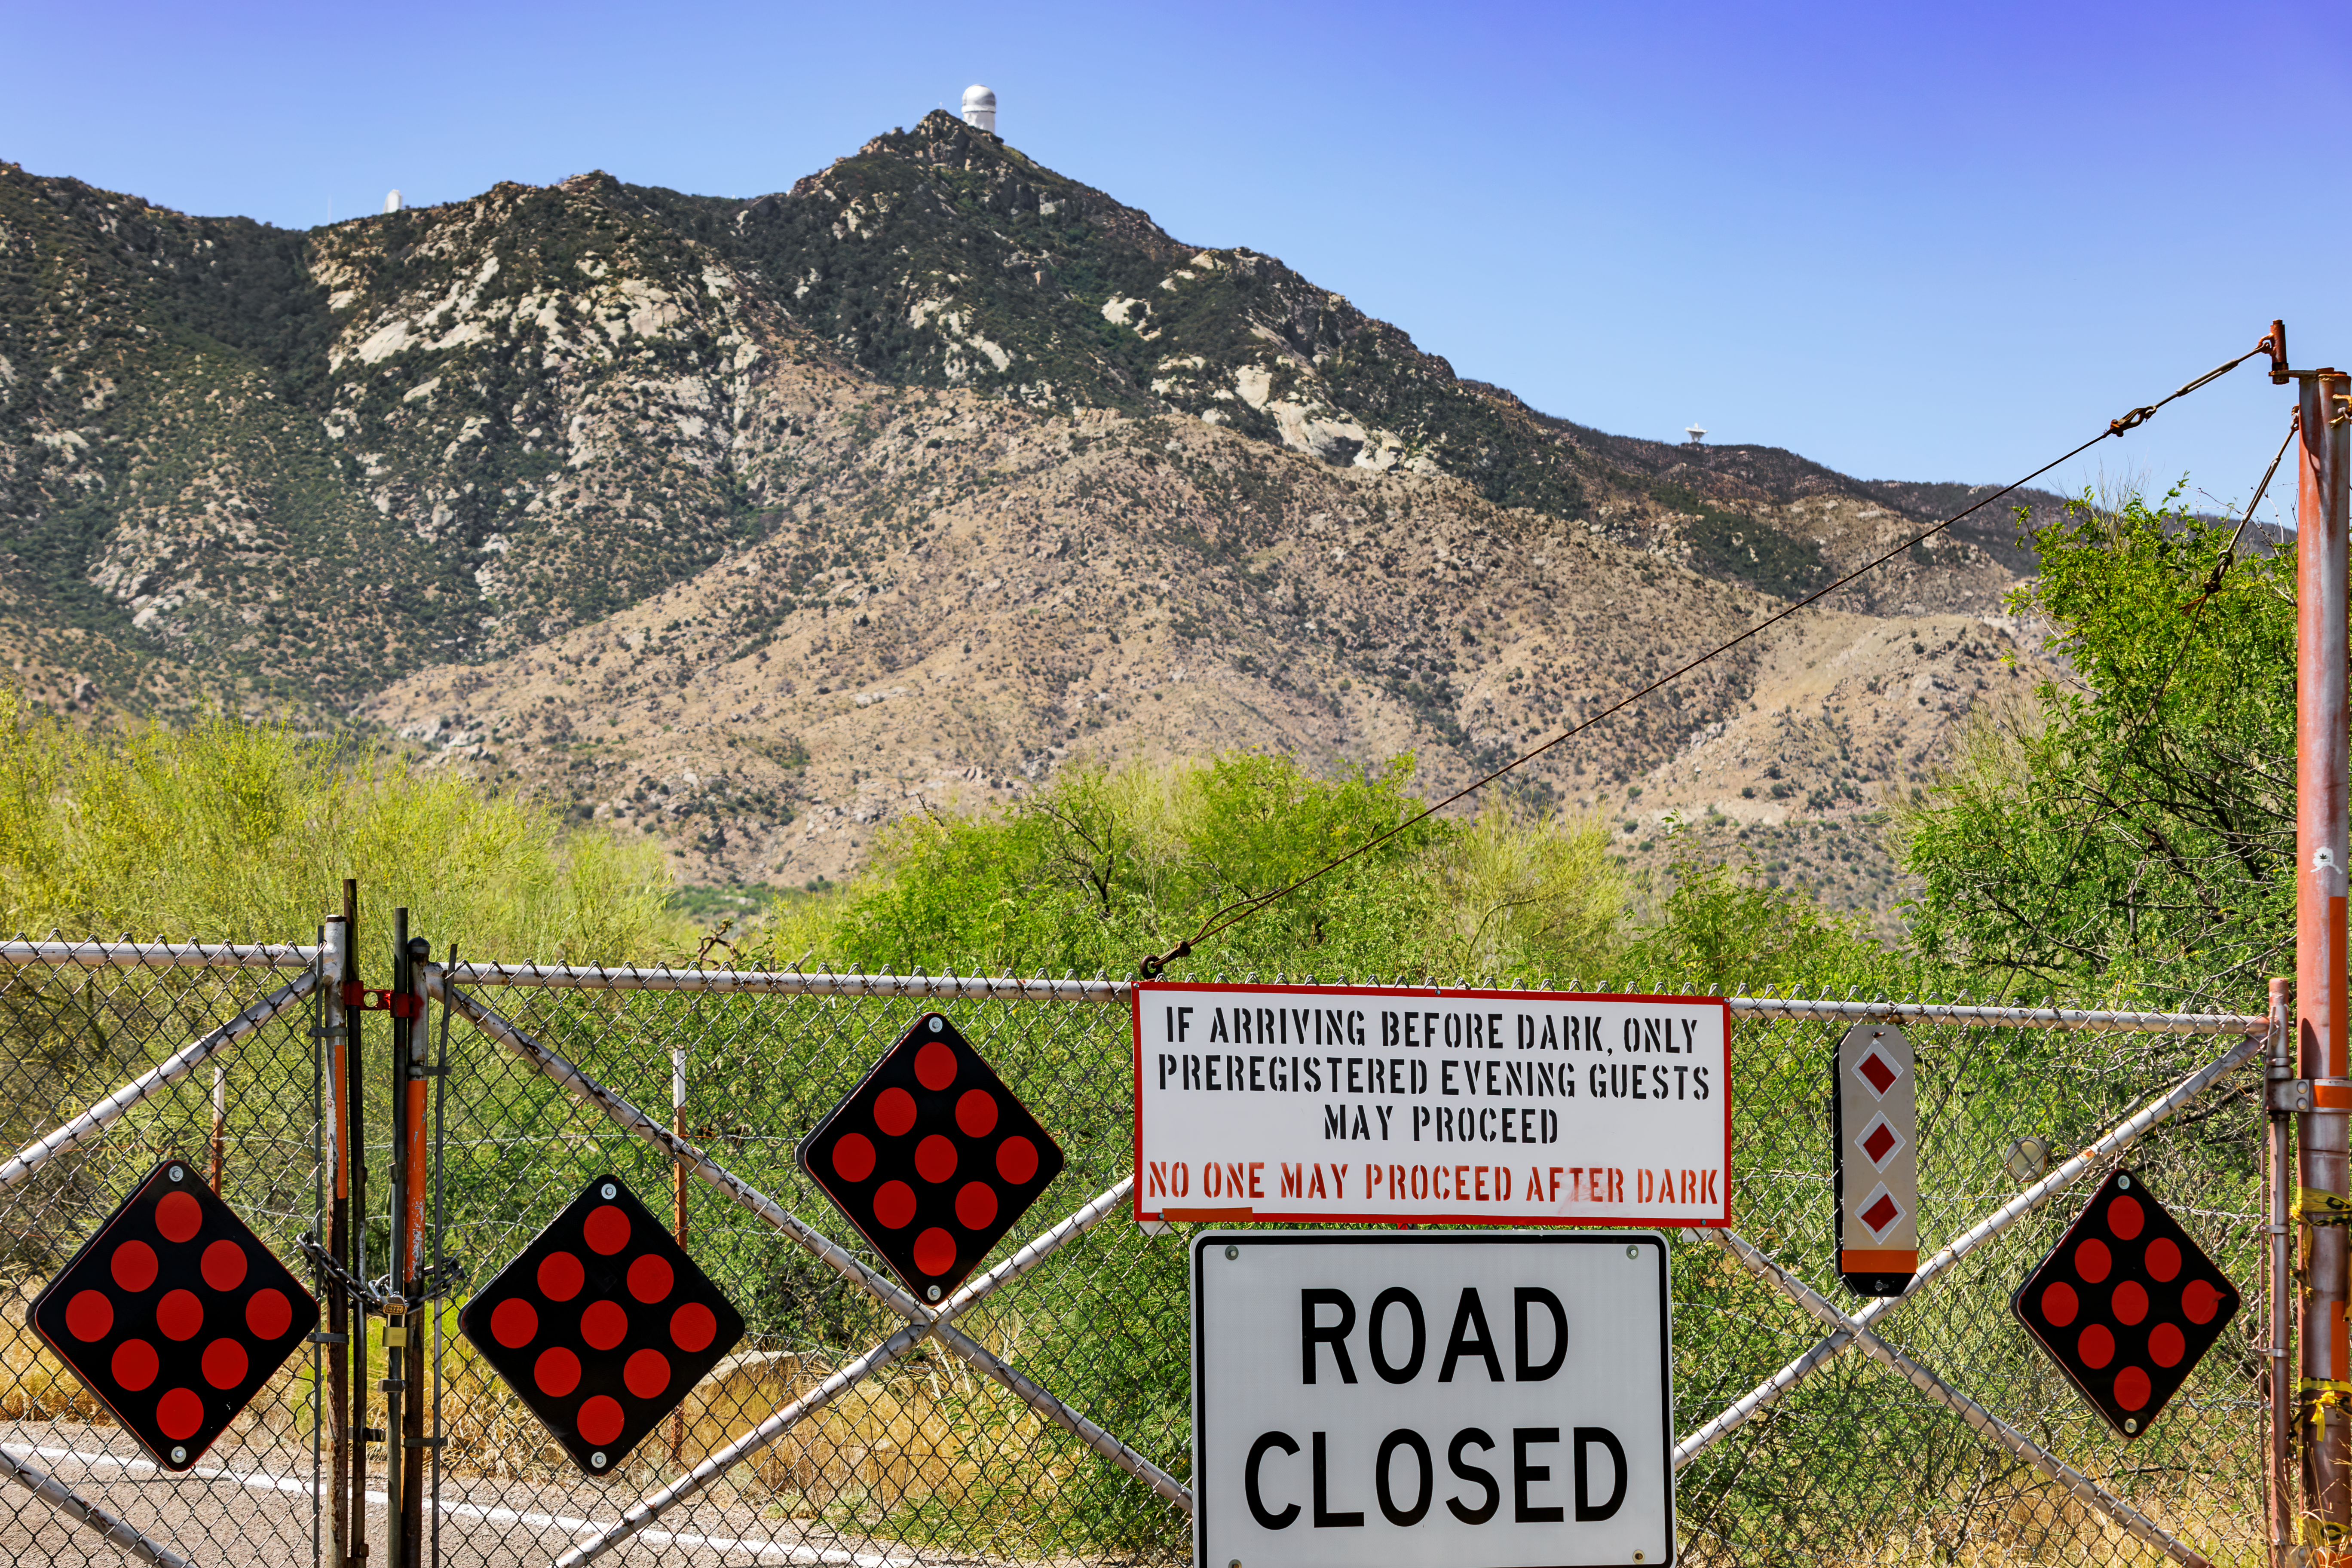

Kitt Peak Gates

The gates at the foot of Kitt Peak National Observatory, with the Nicholas U. Mayall 4-meter Telescope visible in the background.

Credit: KPNO/NOIRLab/NSF/AURA/J. Pollard